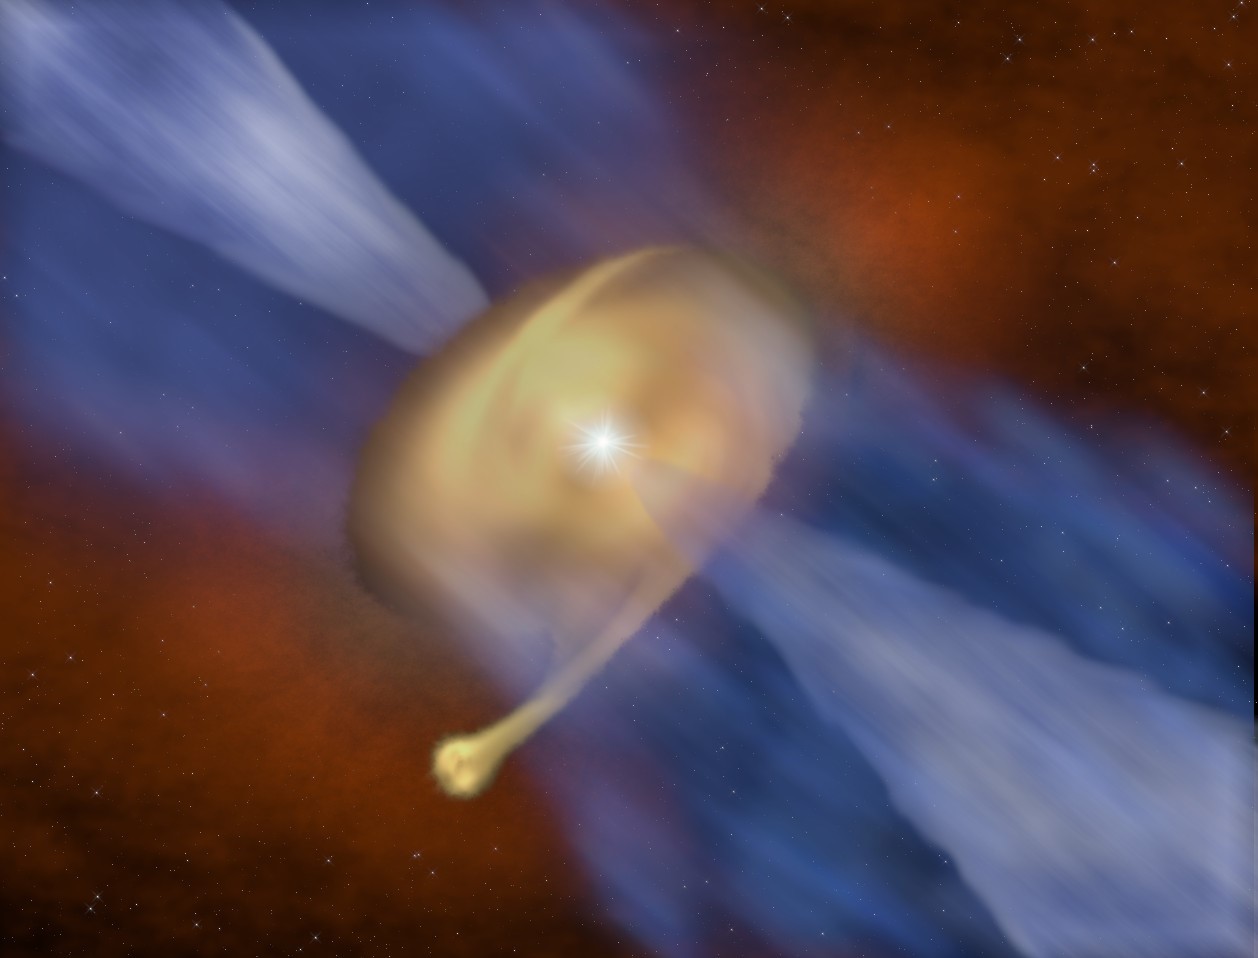

Disk of dust and gas surrounding the massive protostar MM 1a and MM 1b

Artists impression of the disk of dust and gas surrounding the massive protostar MM 1a, with its companion MM 1b forming in the outer regions.

Credit: J. D. Ilee / University of Leeds